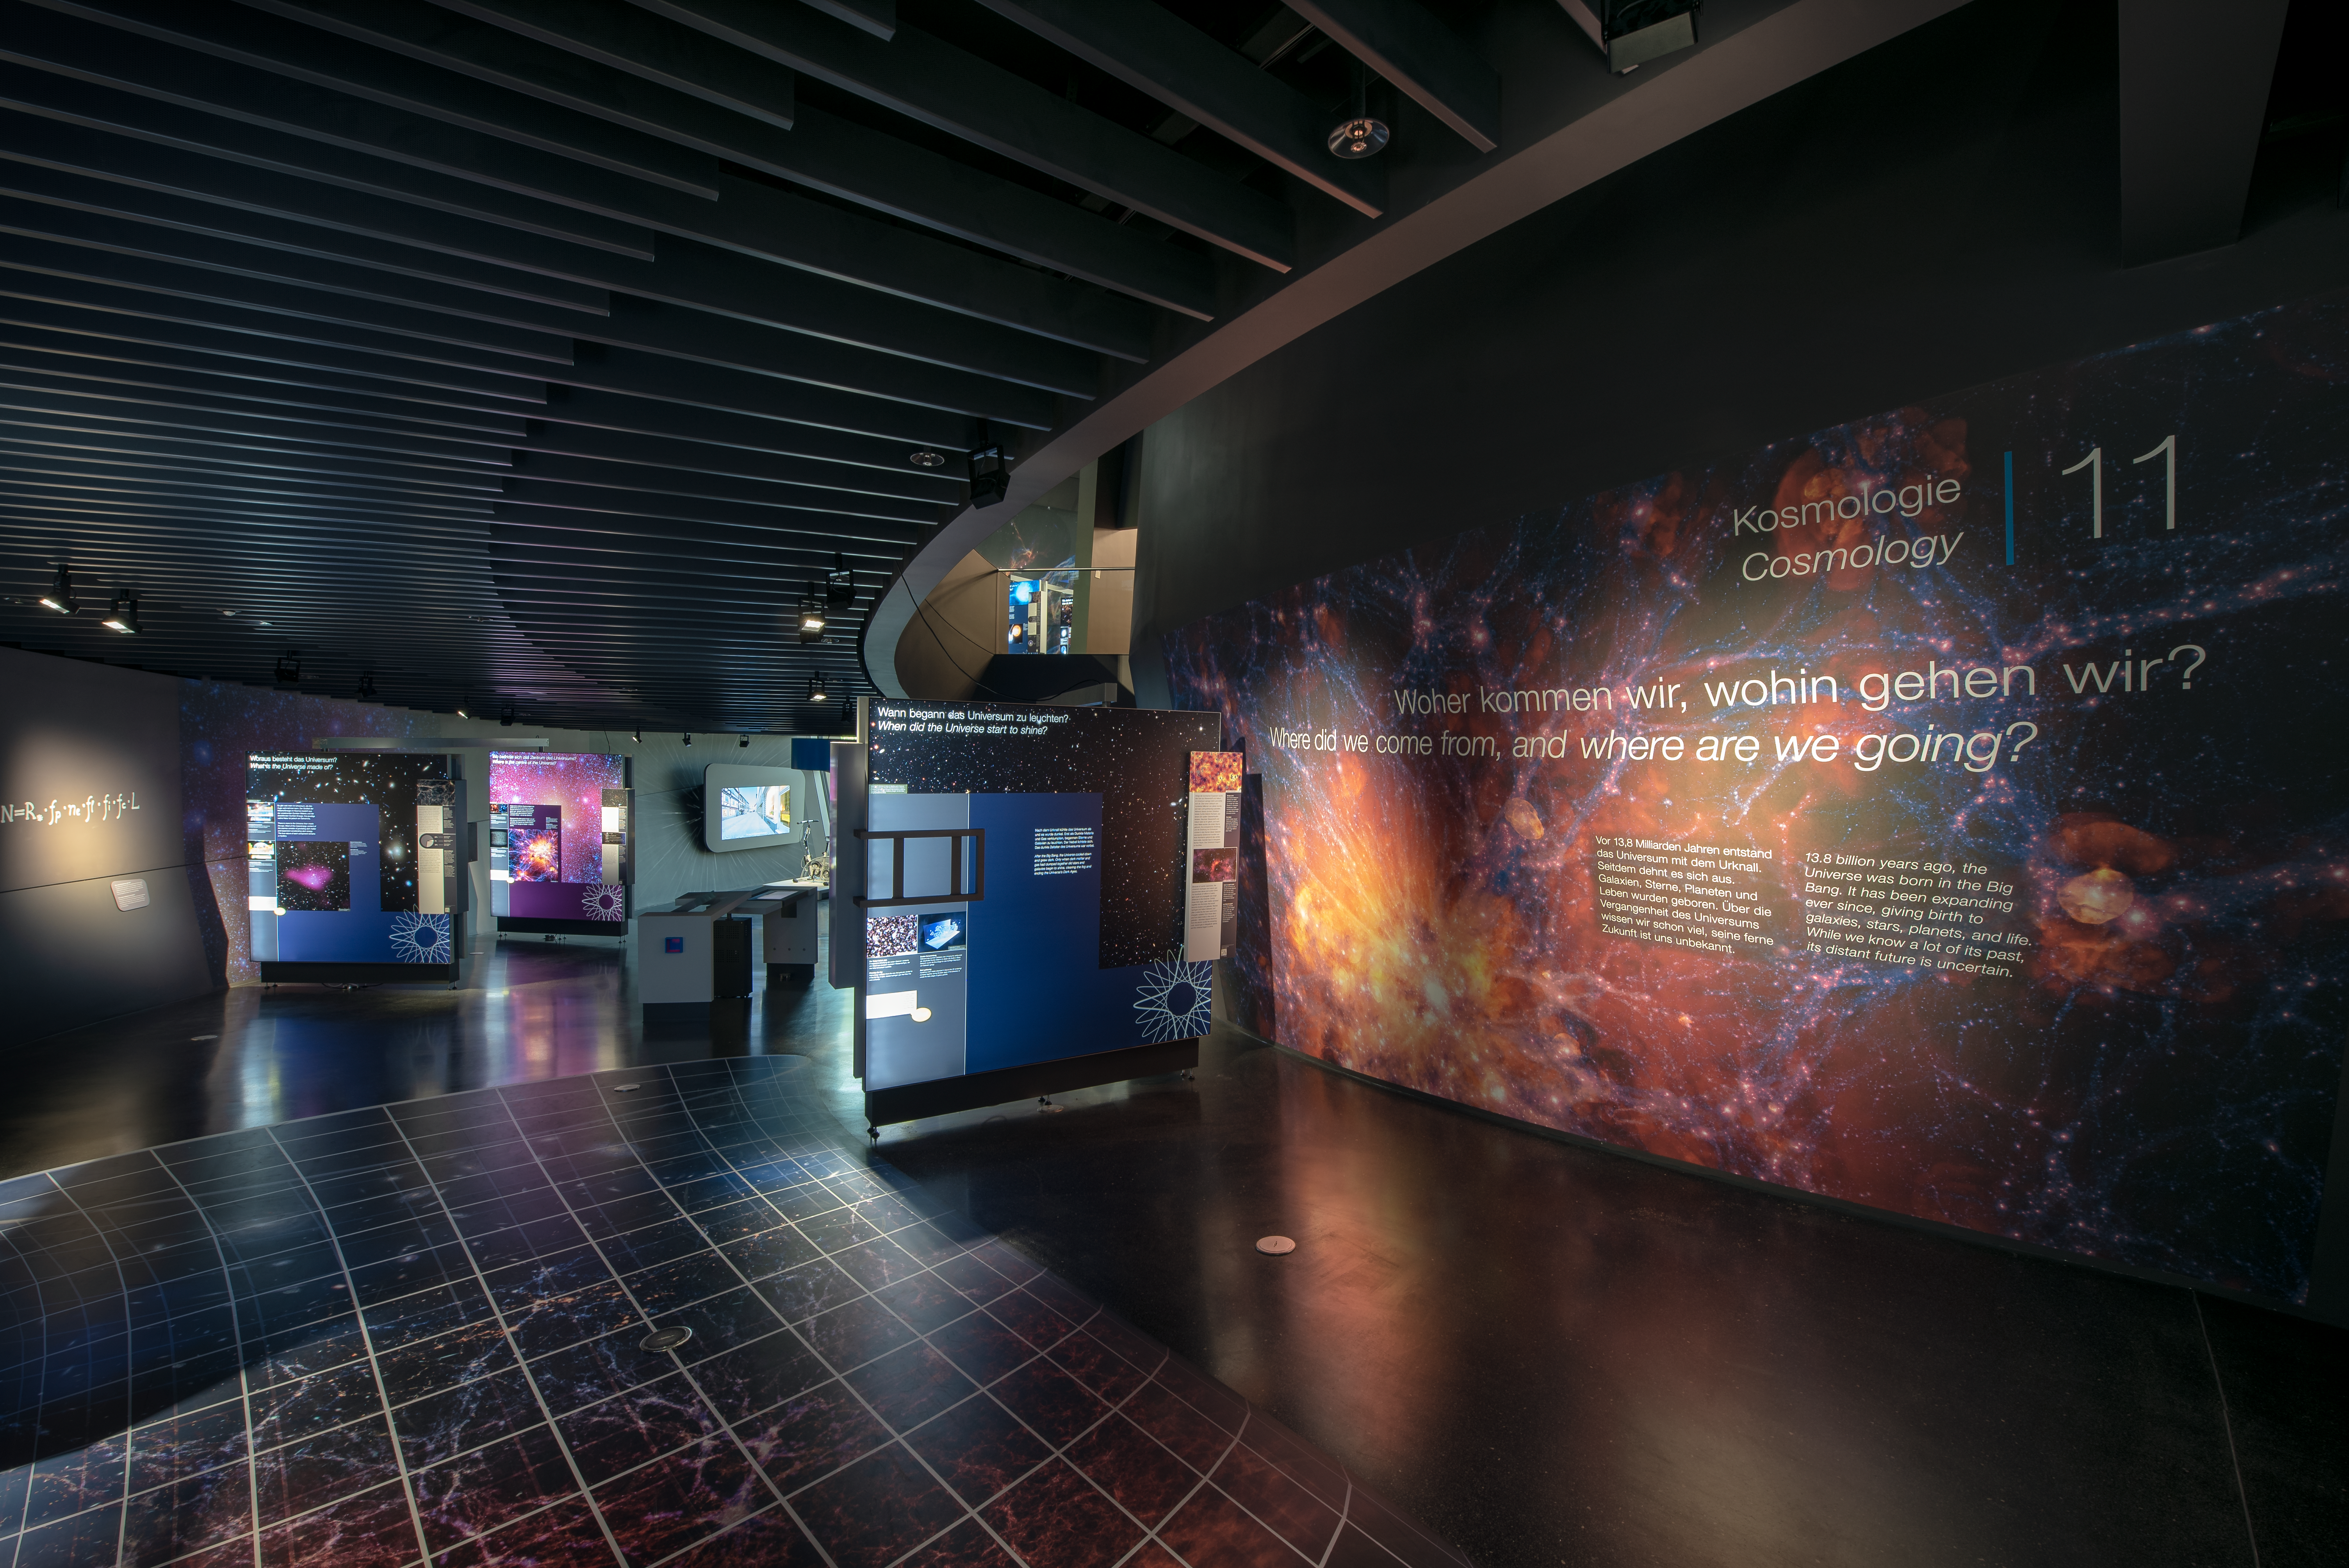

Where did you come from, where did you go?

The cosmology section in the permanent exhibition The Living Universe, on display in the ESO Supernova Planetarium & Visitor Centre is all about how the Universe came into being and evolved into the Universe we see today. The theme covers the Big Bang, the first stars, what the Universe is made of and how the Universe will end.

Credit: ESO/M. Kornmesser